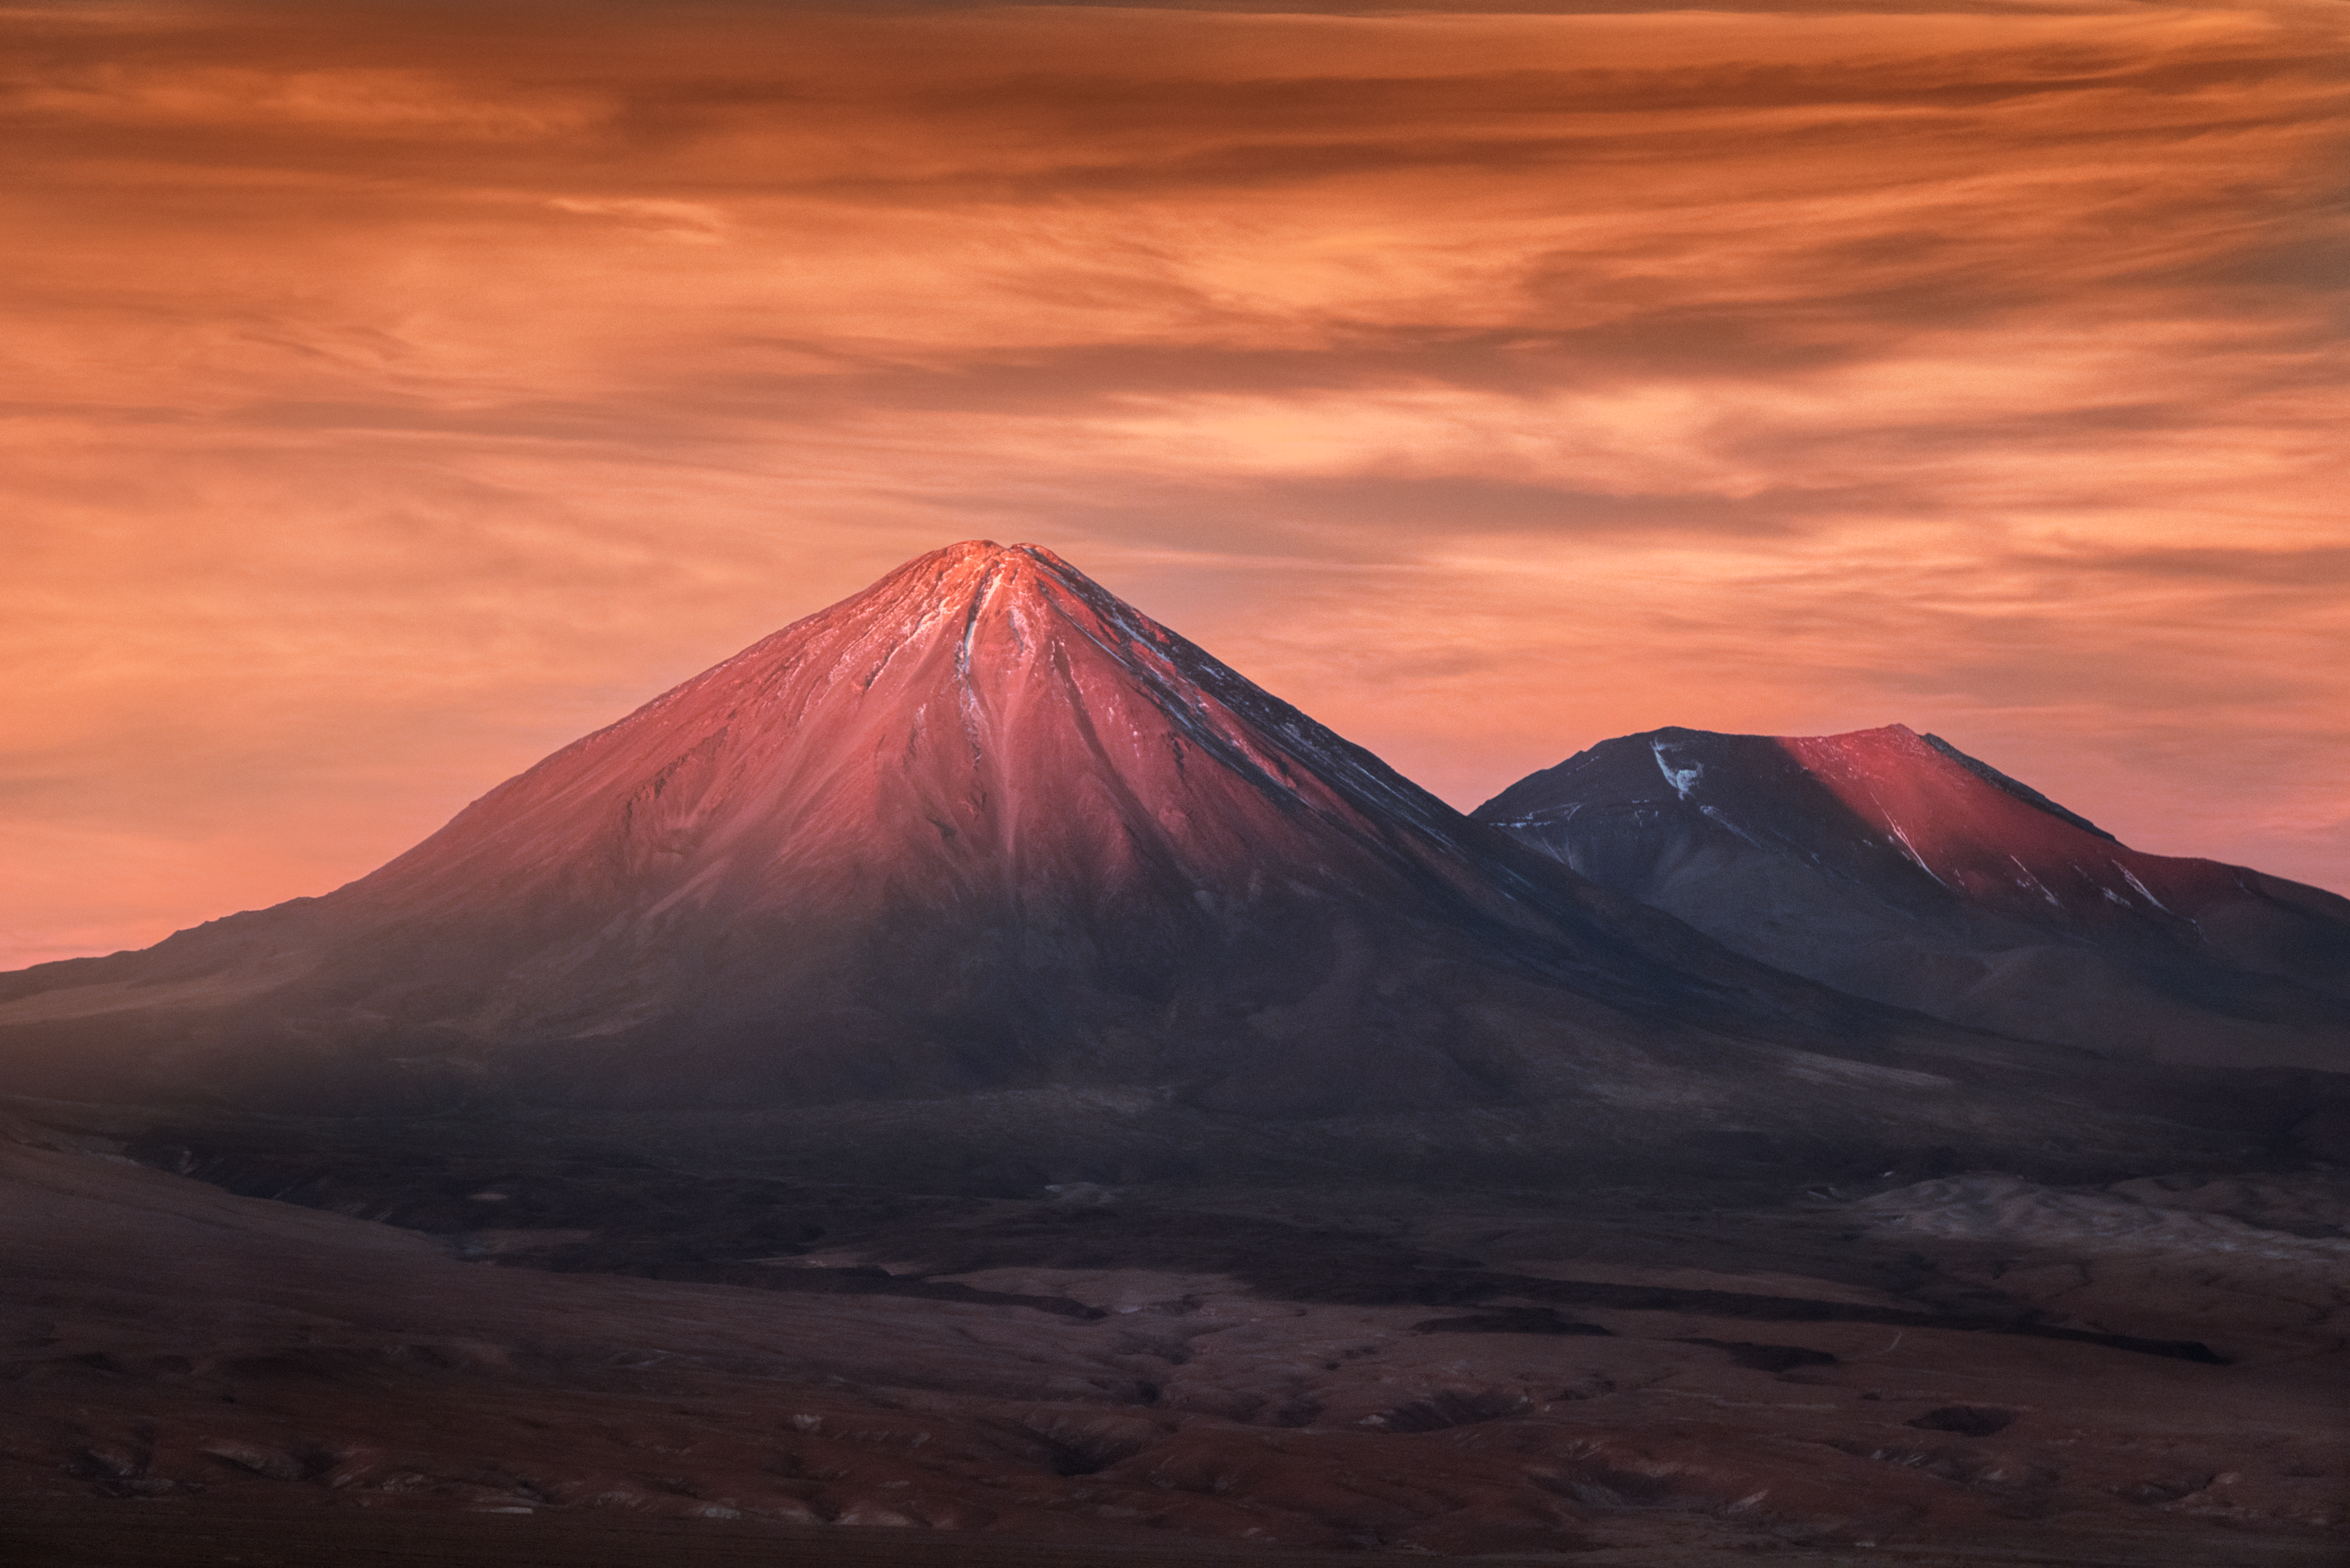

The Gatekeeper

Pictured here in beautiful, warm tones of orange, red, and gold as the Sun sets over the Atacama Desert, is Licancabur. Licancabur is one of the great gatekeepers of ESO’s Atacama Large Millimeter/submillimeter Array (ALMA). The volcano, seen here in the foreground, sits at an altitude of 5920 metres and forms part of a chain of border mountains that separate Chile from its neighbour Bolivia. It also hosts a large crater at its summit that is filled with water — Licancabur Lake, one of the highest lakes in the world. In the background is the volcano Juriques. Lincancabur and Juriques can both be seen from Chajnantor, the 5000-metre-high plateau that is home to ALMA.

Credit: ESO/Y. Beletsky